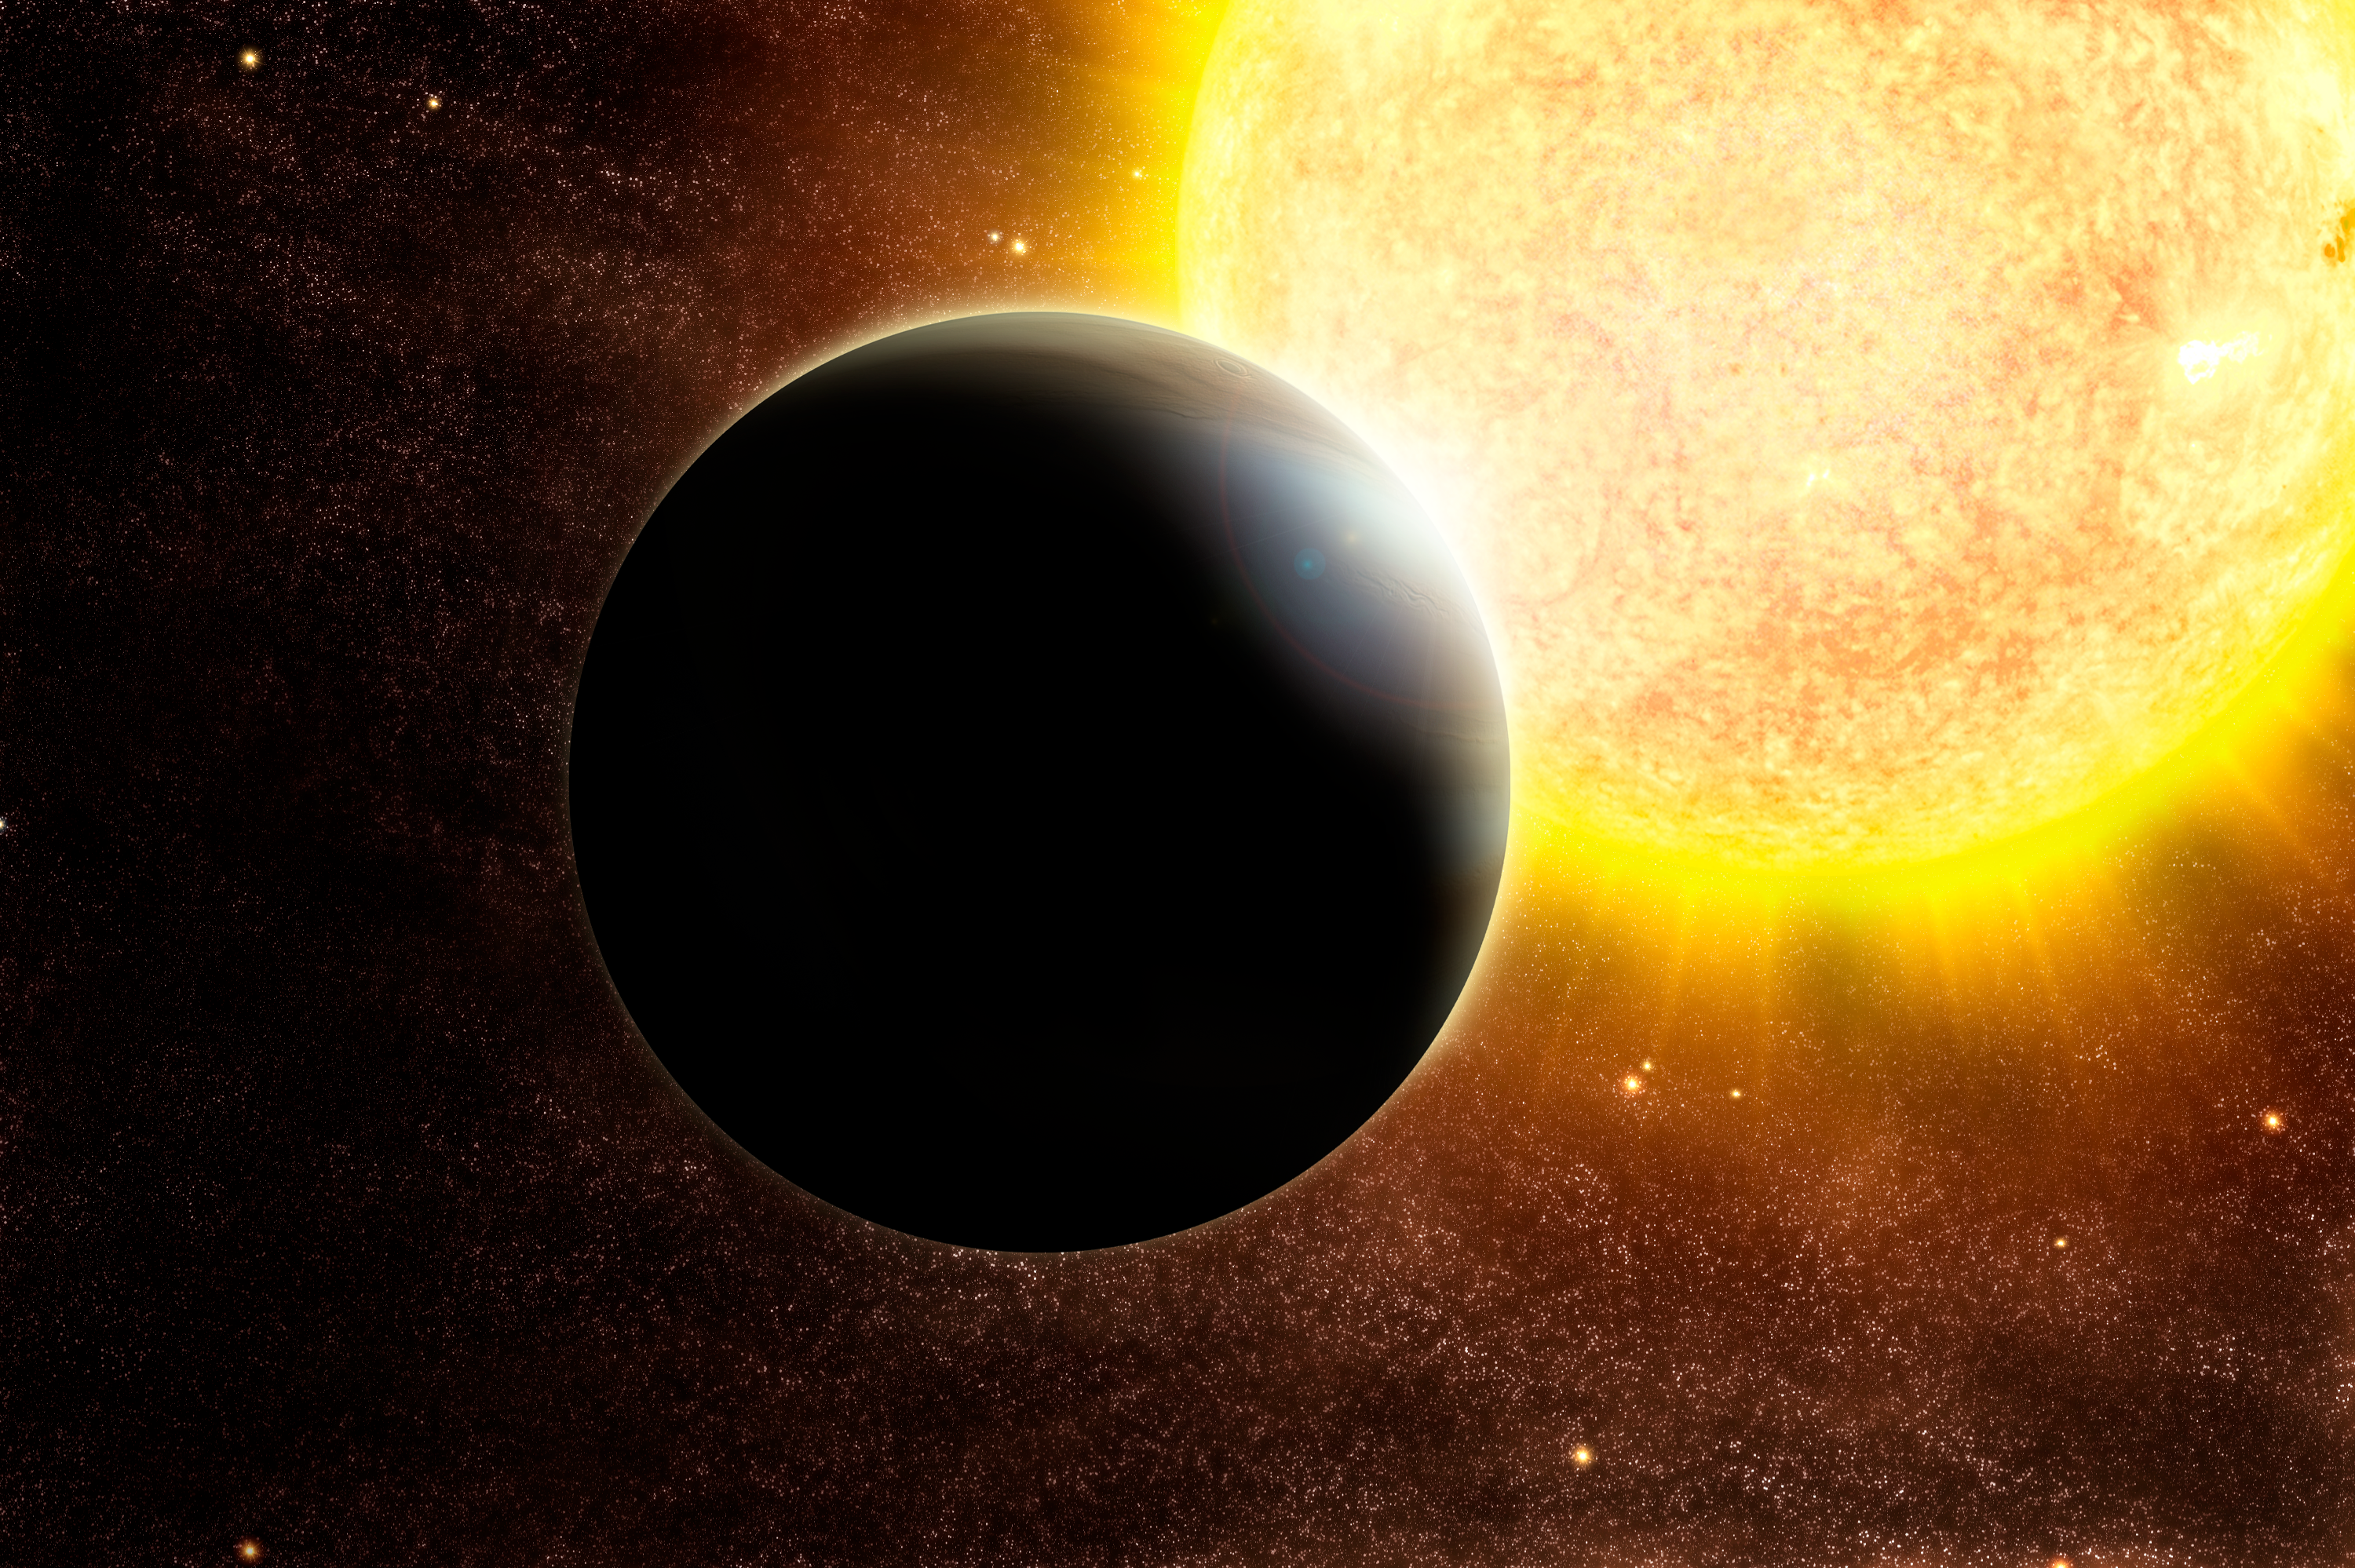

Increasing the odds of the sweep

Artist's impression of a transiting Jupiter-mass exoplanet around a star slightly more massive than the Sun, such as the one discovered around SWEEPS-04.

Credit: ESO